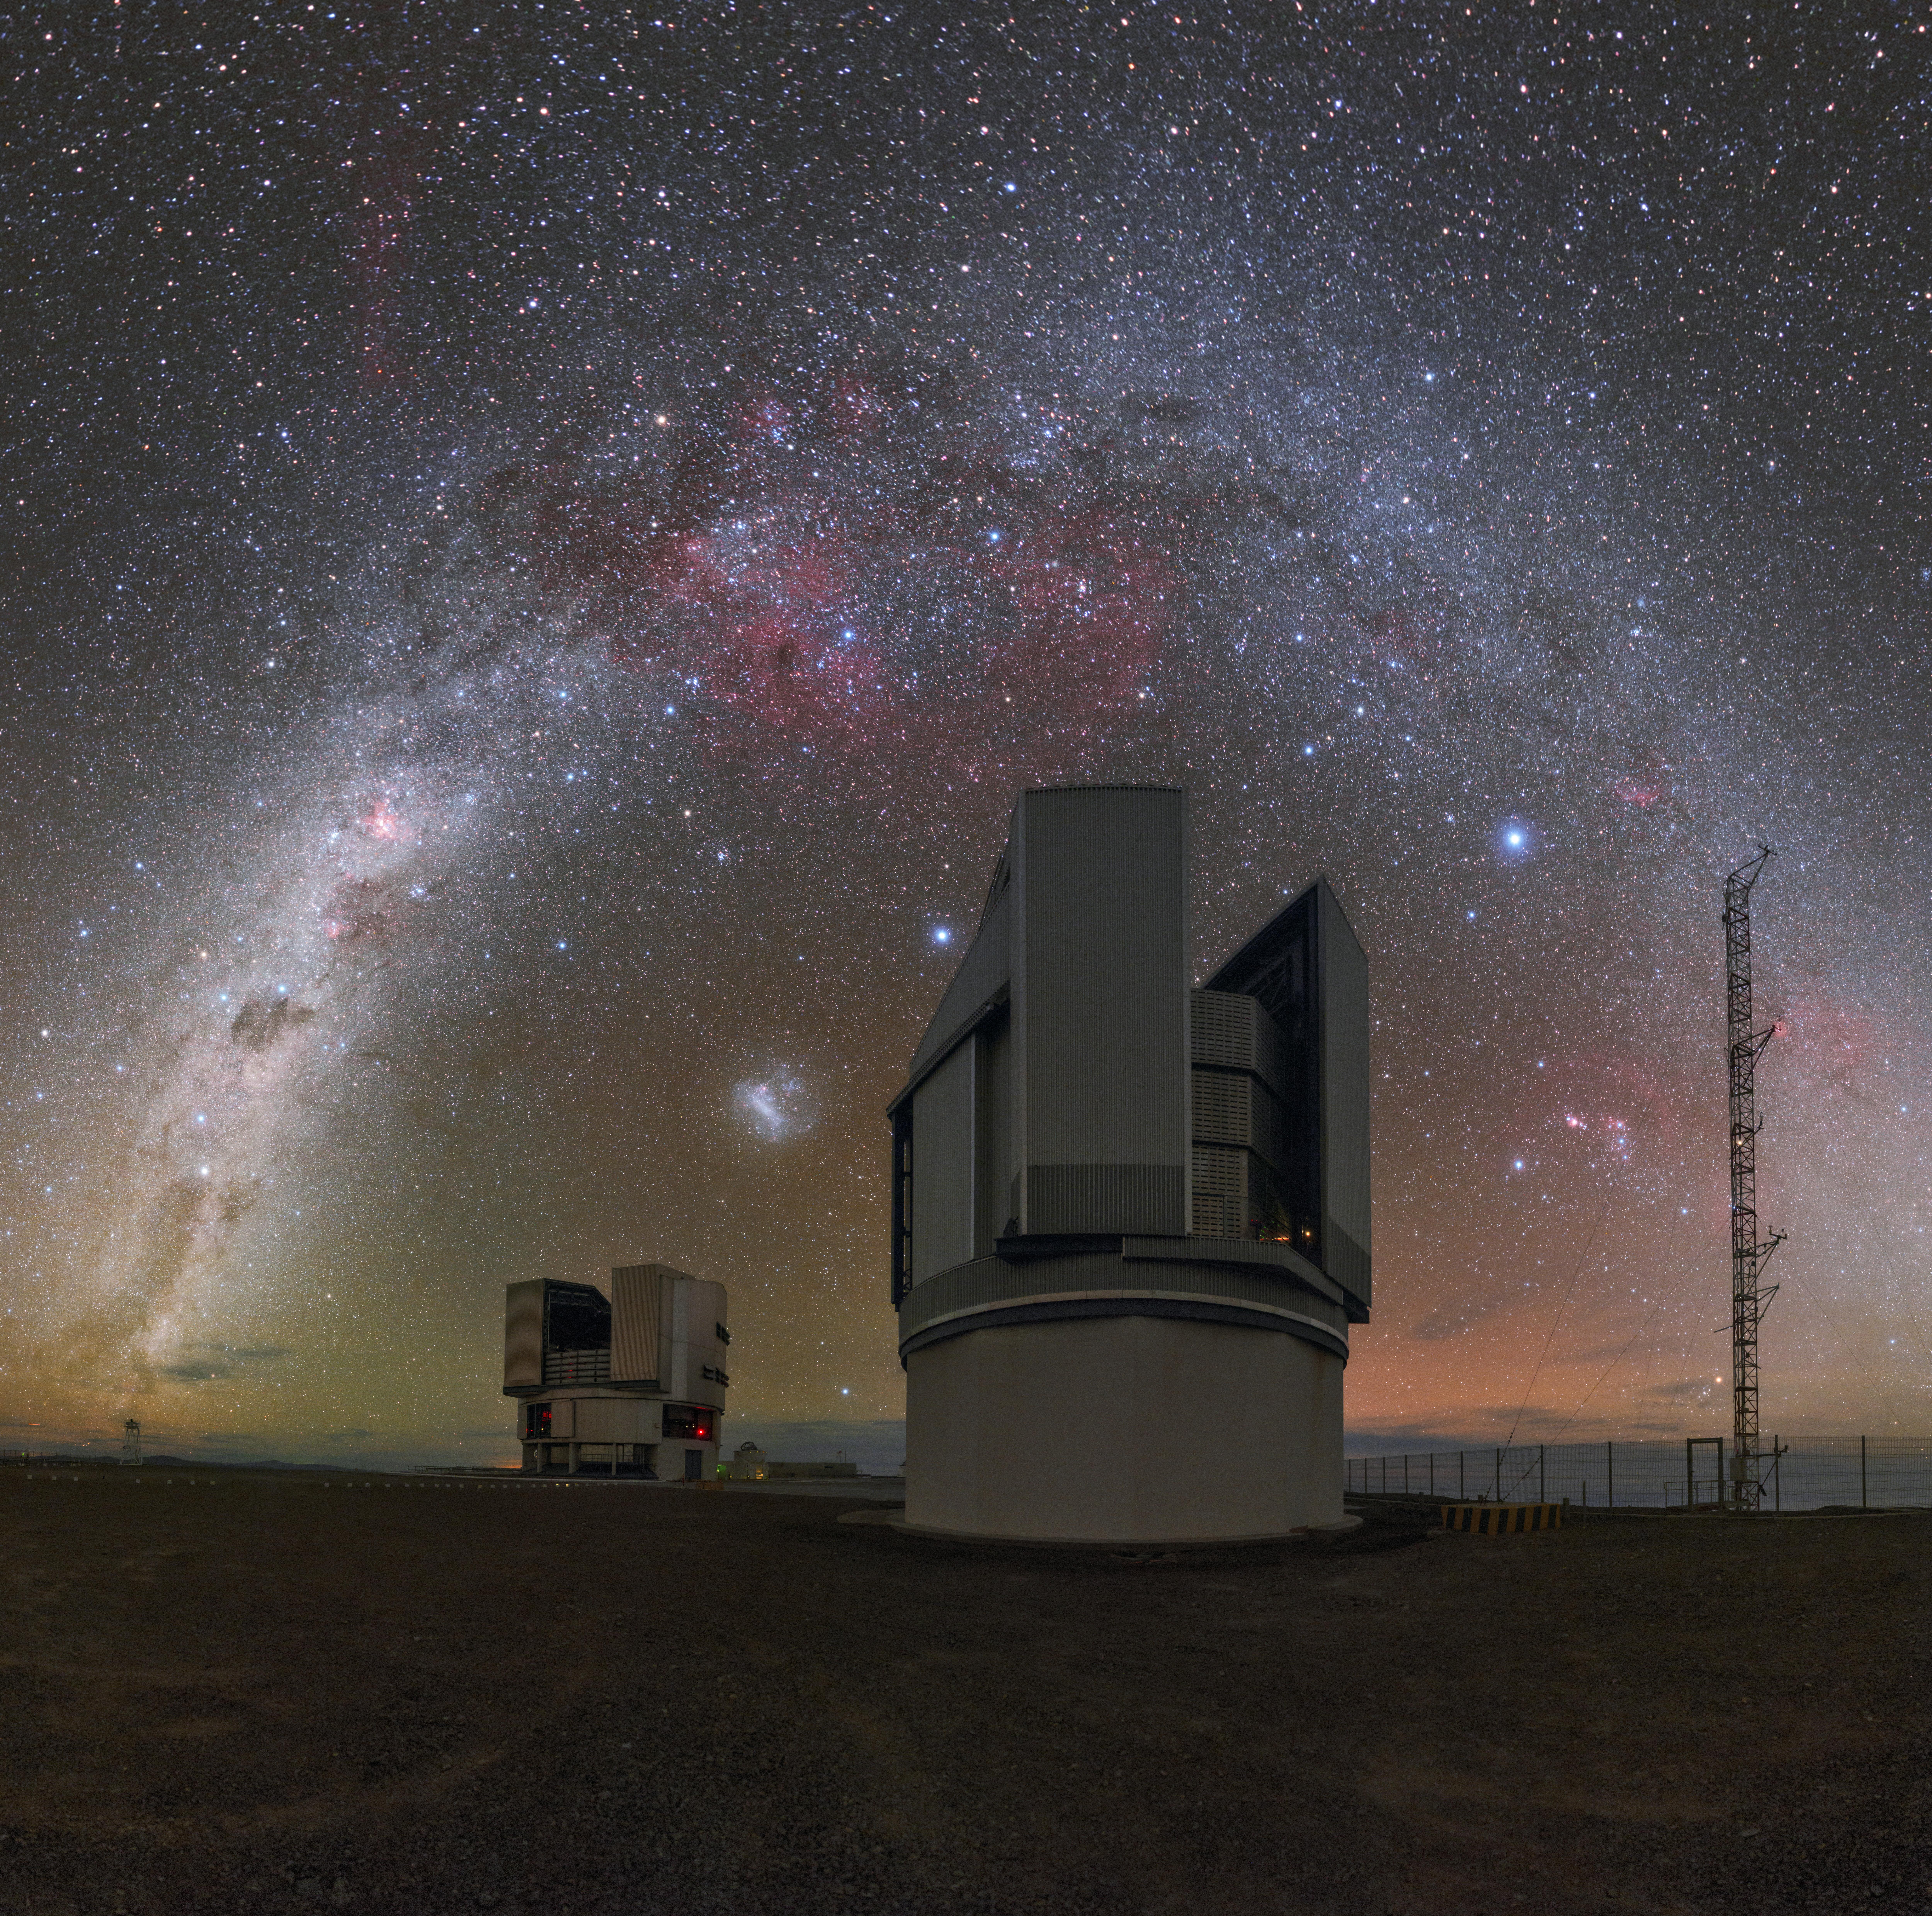

A Dark Sky Full of Light

This high-resolution view of ESO’s Paranal Observatory in Chile was taken on 4 April 2016 by ESO Photo Ambassador Petr Horálek. The dome of the VLT Survey Telescope (VST) takes centre stage in this panorama, dominating the foreground as it sits beneath the arc of the Milky Way. Numerous nebulae can be seen dotted along the arc of our galaxy and around the constellation of Orion (to the lower right). The remarkable glow of one of the Milky Way’s satellites, the Large Magellanic Cloud, can be seen above the VLT Unit Telescope. While the sky is typically dark in the Atacama Desert, a faint and colourful airglow often makes it brighter, especially over the horizon.

Credit: P. Horálek/ESO